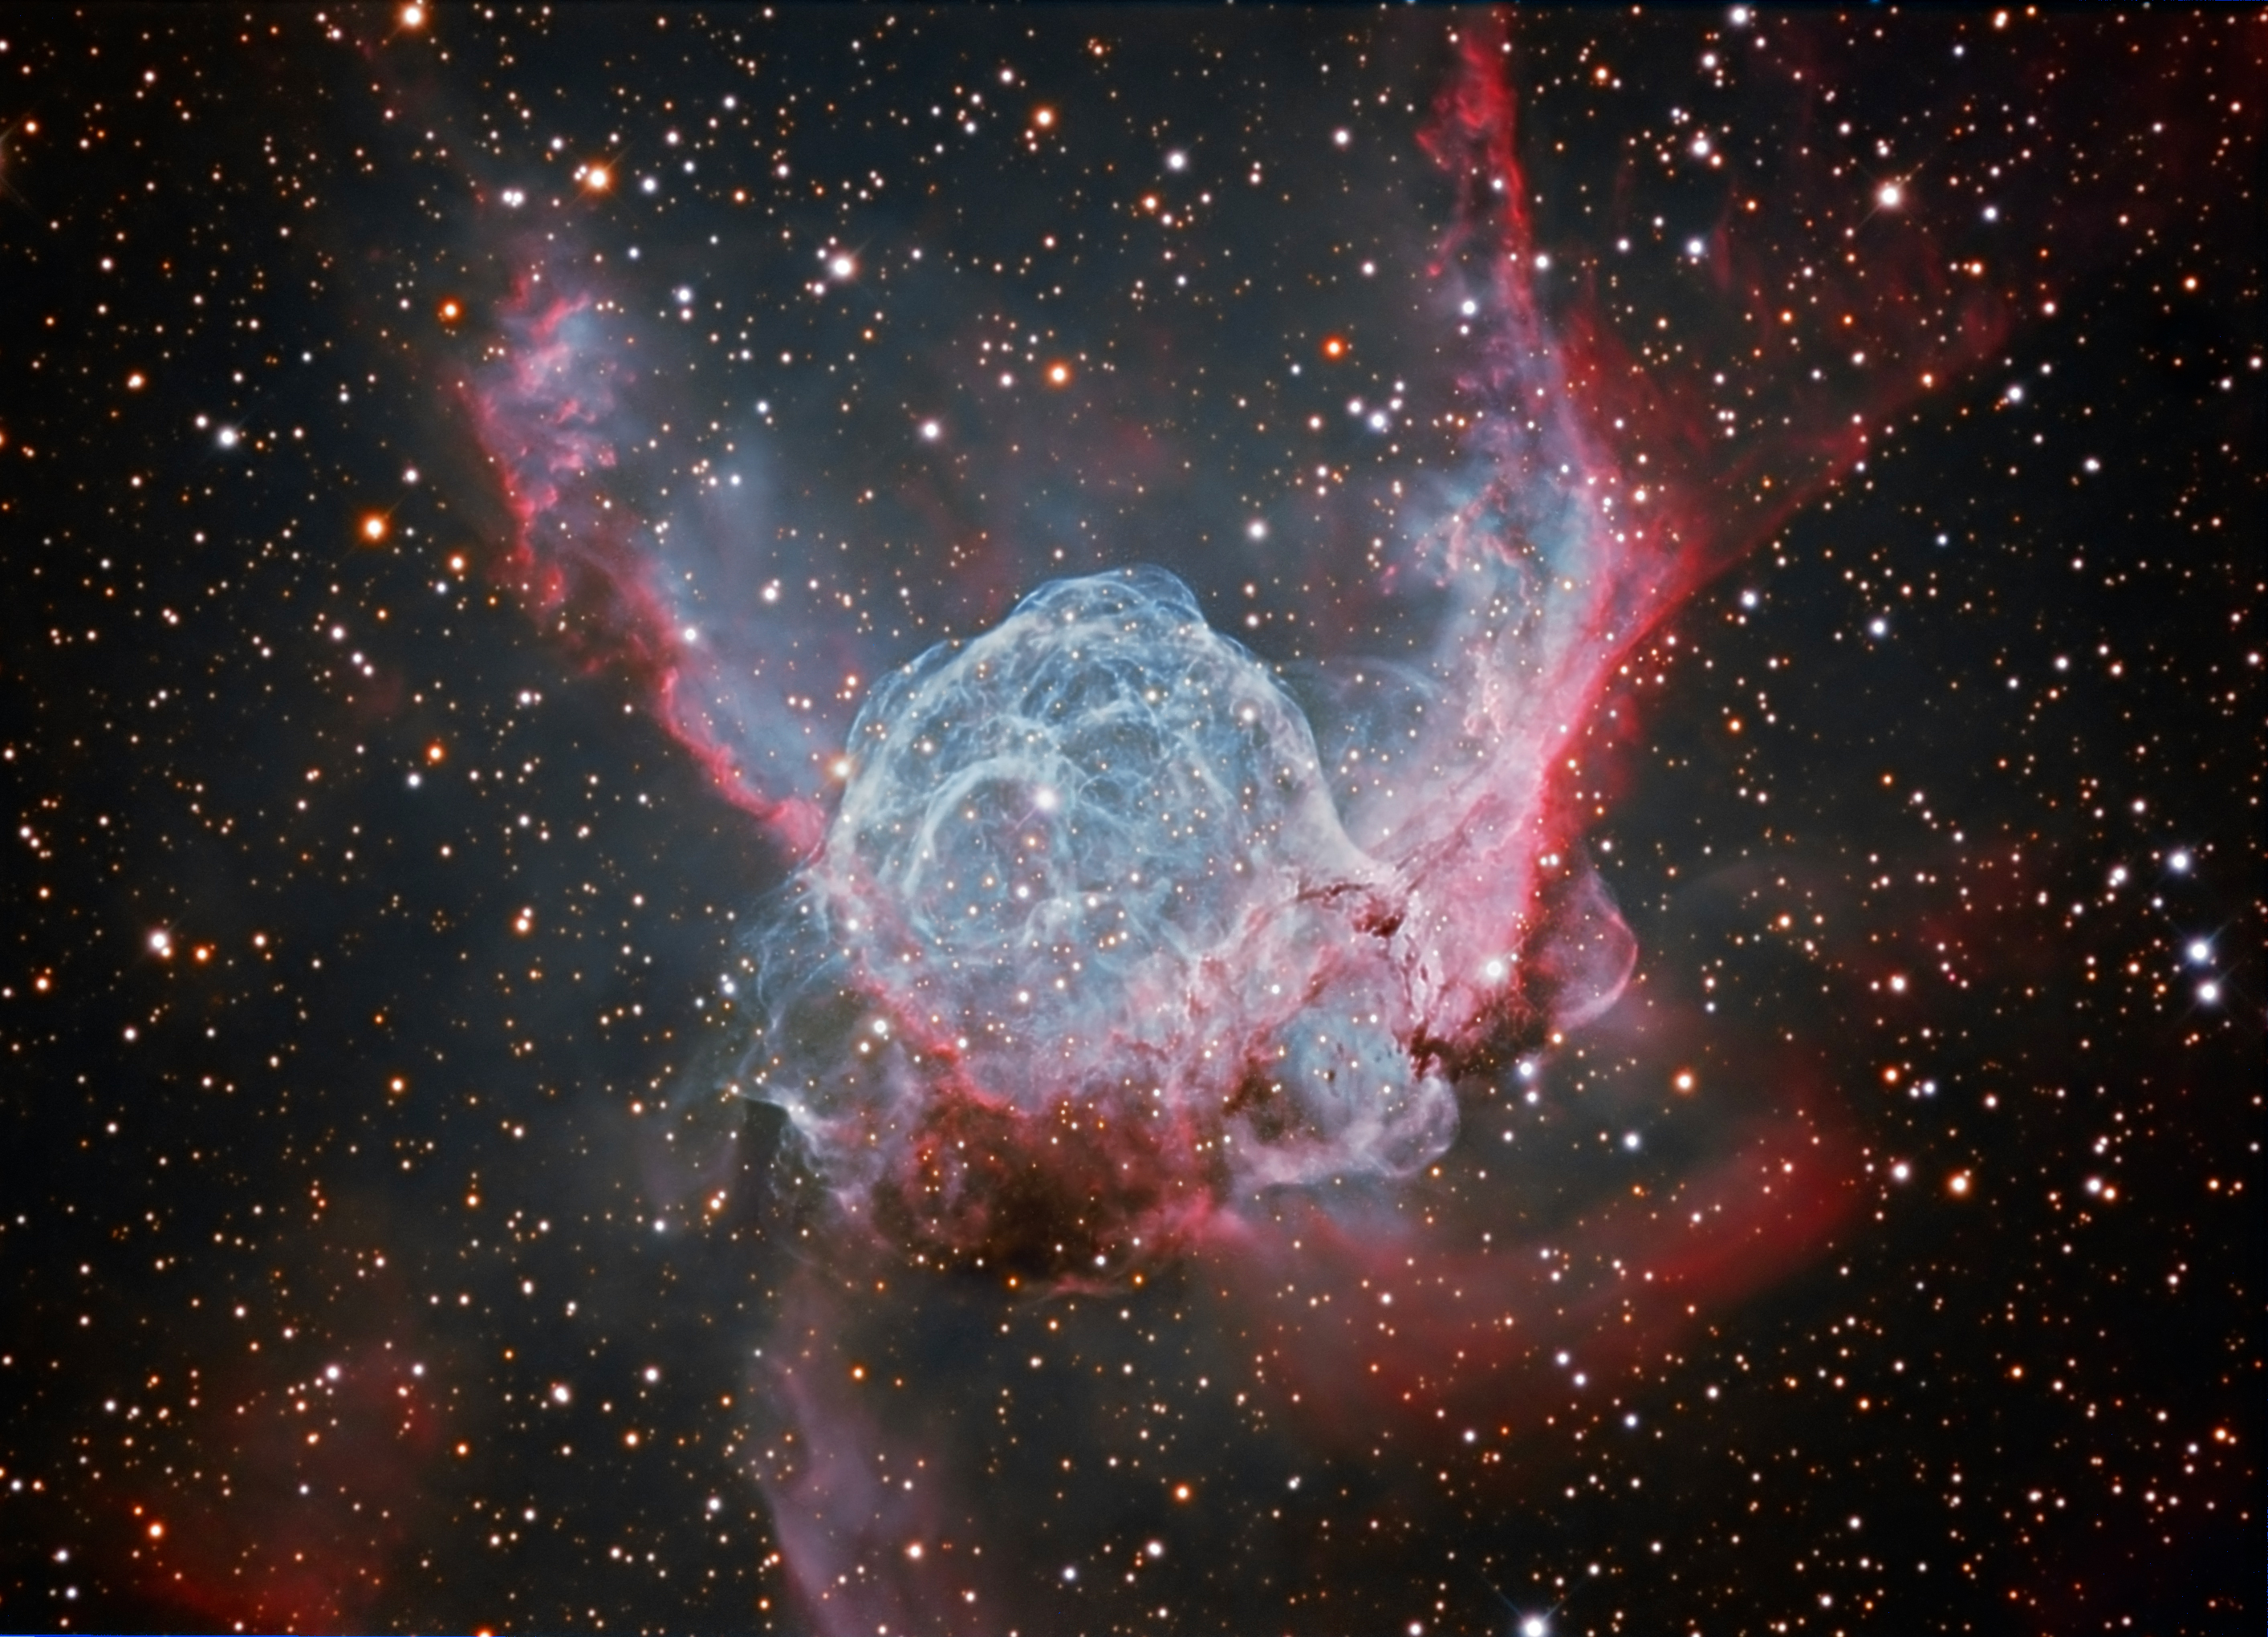

Thor’s Helmet, NGC 2359

Thor’s Helmet in Canis Major is about 15,000 light years distant. A large bright star near the helmet’s center has created this interstellar bubble by the force of its “stellar wind”. However, this star, known as a Wolf-Rayet star, may go supernova in the relatively near astronomical future. In the meantime, we can continue to enjoy images of NGC 2359. This image was created by first assembling a simple RGB from the 2 hours/channel RGB data. The H-alpha data was layered over the red in Photoshop’s lighten mode; the same with the OIII data for the green and blue channels. This allowed us to create an image with RGB stars but enhanced nebula detail from the H-alpha and OIII data. Then a composite (H-alpha+OIII) layer was pasted over the (R+Ha)(G+OIII)(B+OIII) image. The opacity of the composite layer was reduced somewhat to allow the RGB stars to shine through. The star appearance was kept relatively subdued, so as not to detract from the nebula.

Credit: SSRO/PROMPT/CTIO/NOIRLab/NSF/AURA